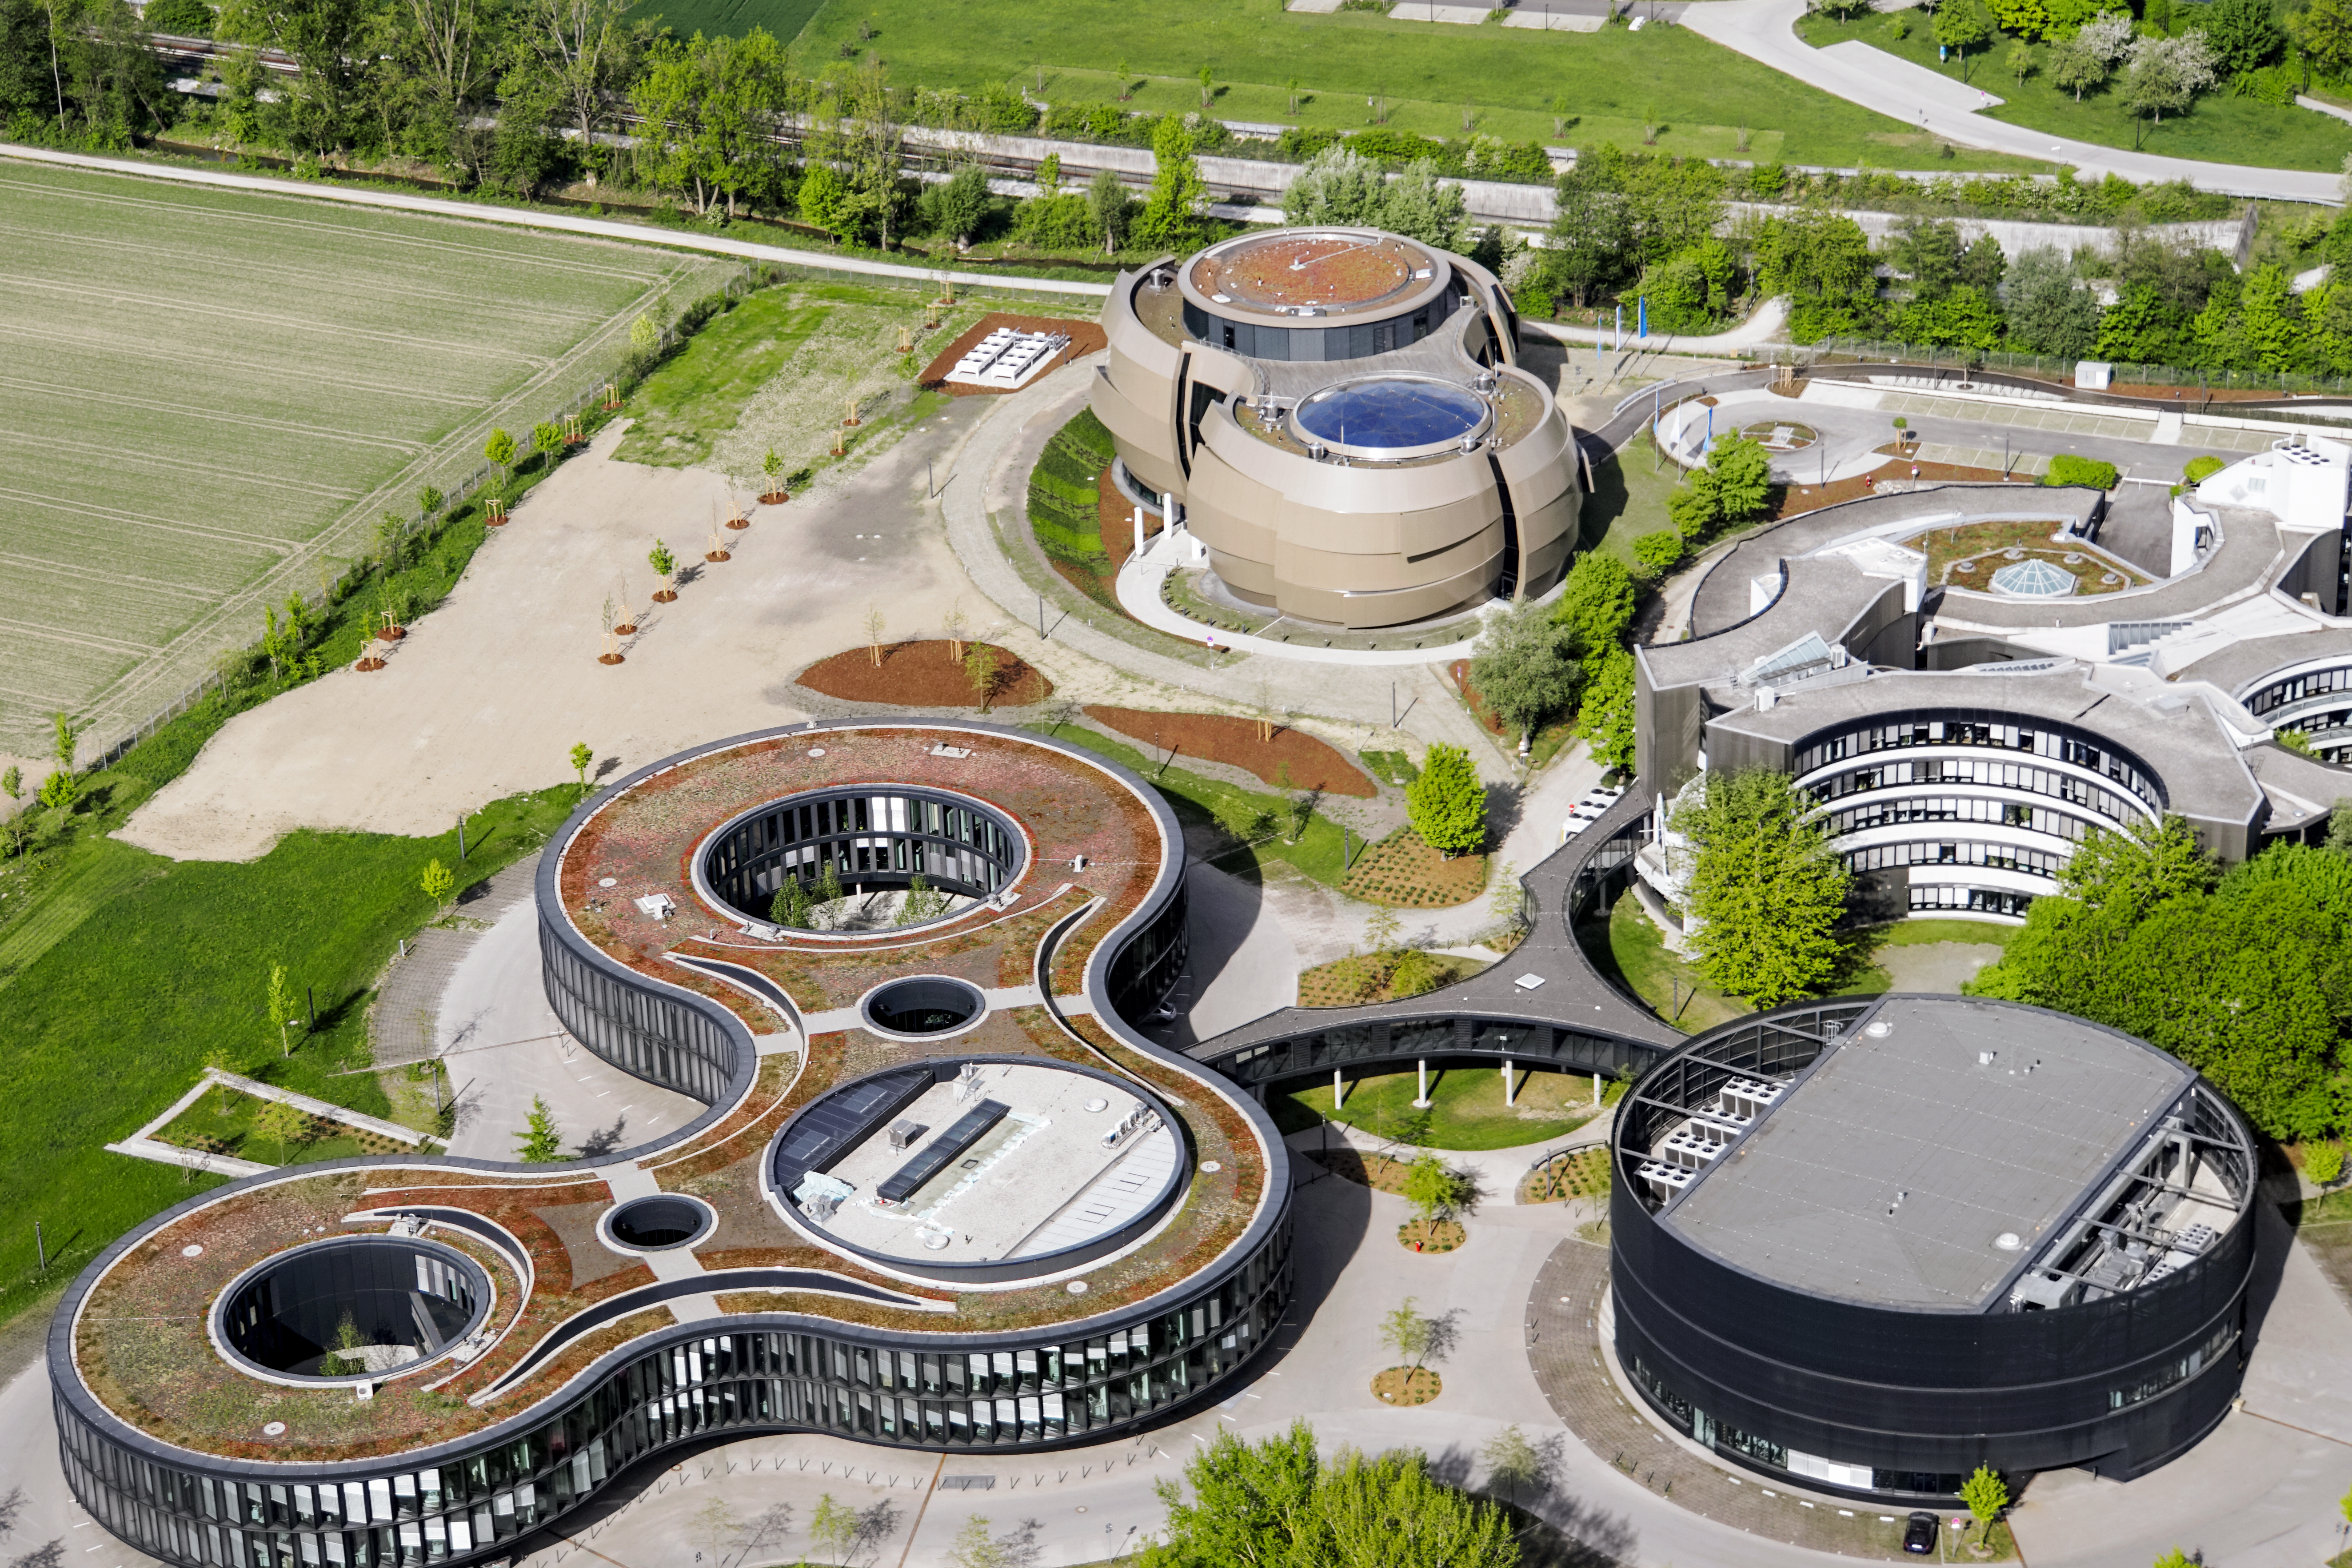

ESO HQ, front and centre

Aerial photo of the ESO Headquarters and the ESO Supernova Planetarium & Visitor Centre in Garching bei München, Germany.

Credit: E. Graf (graf-flugplatz.de)/ESO